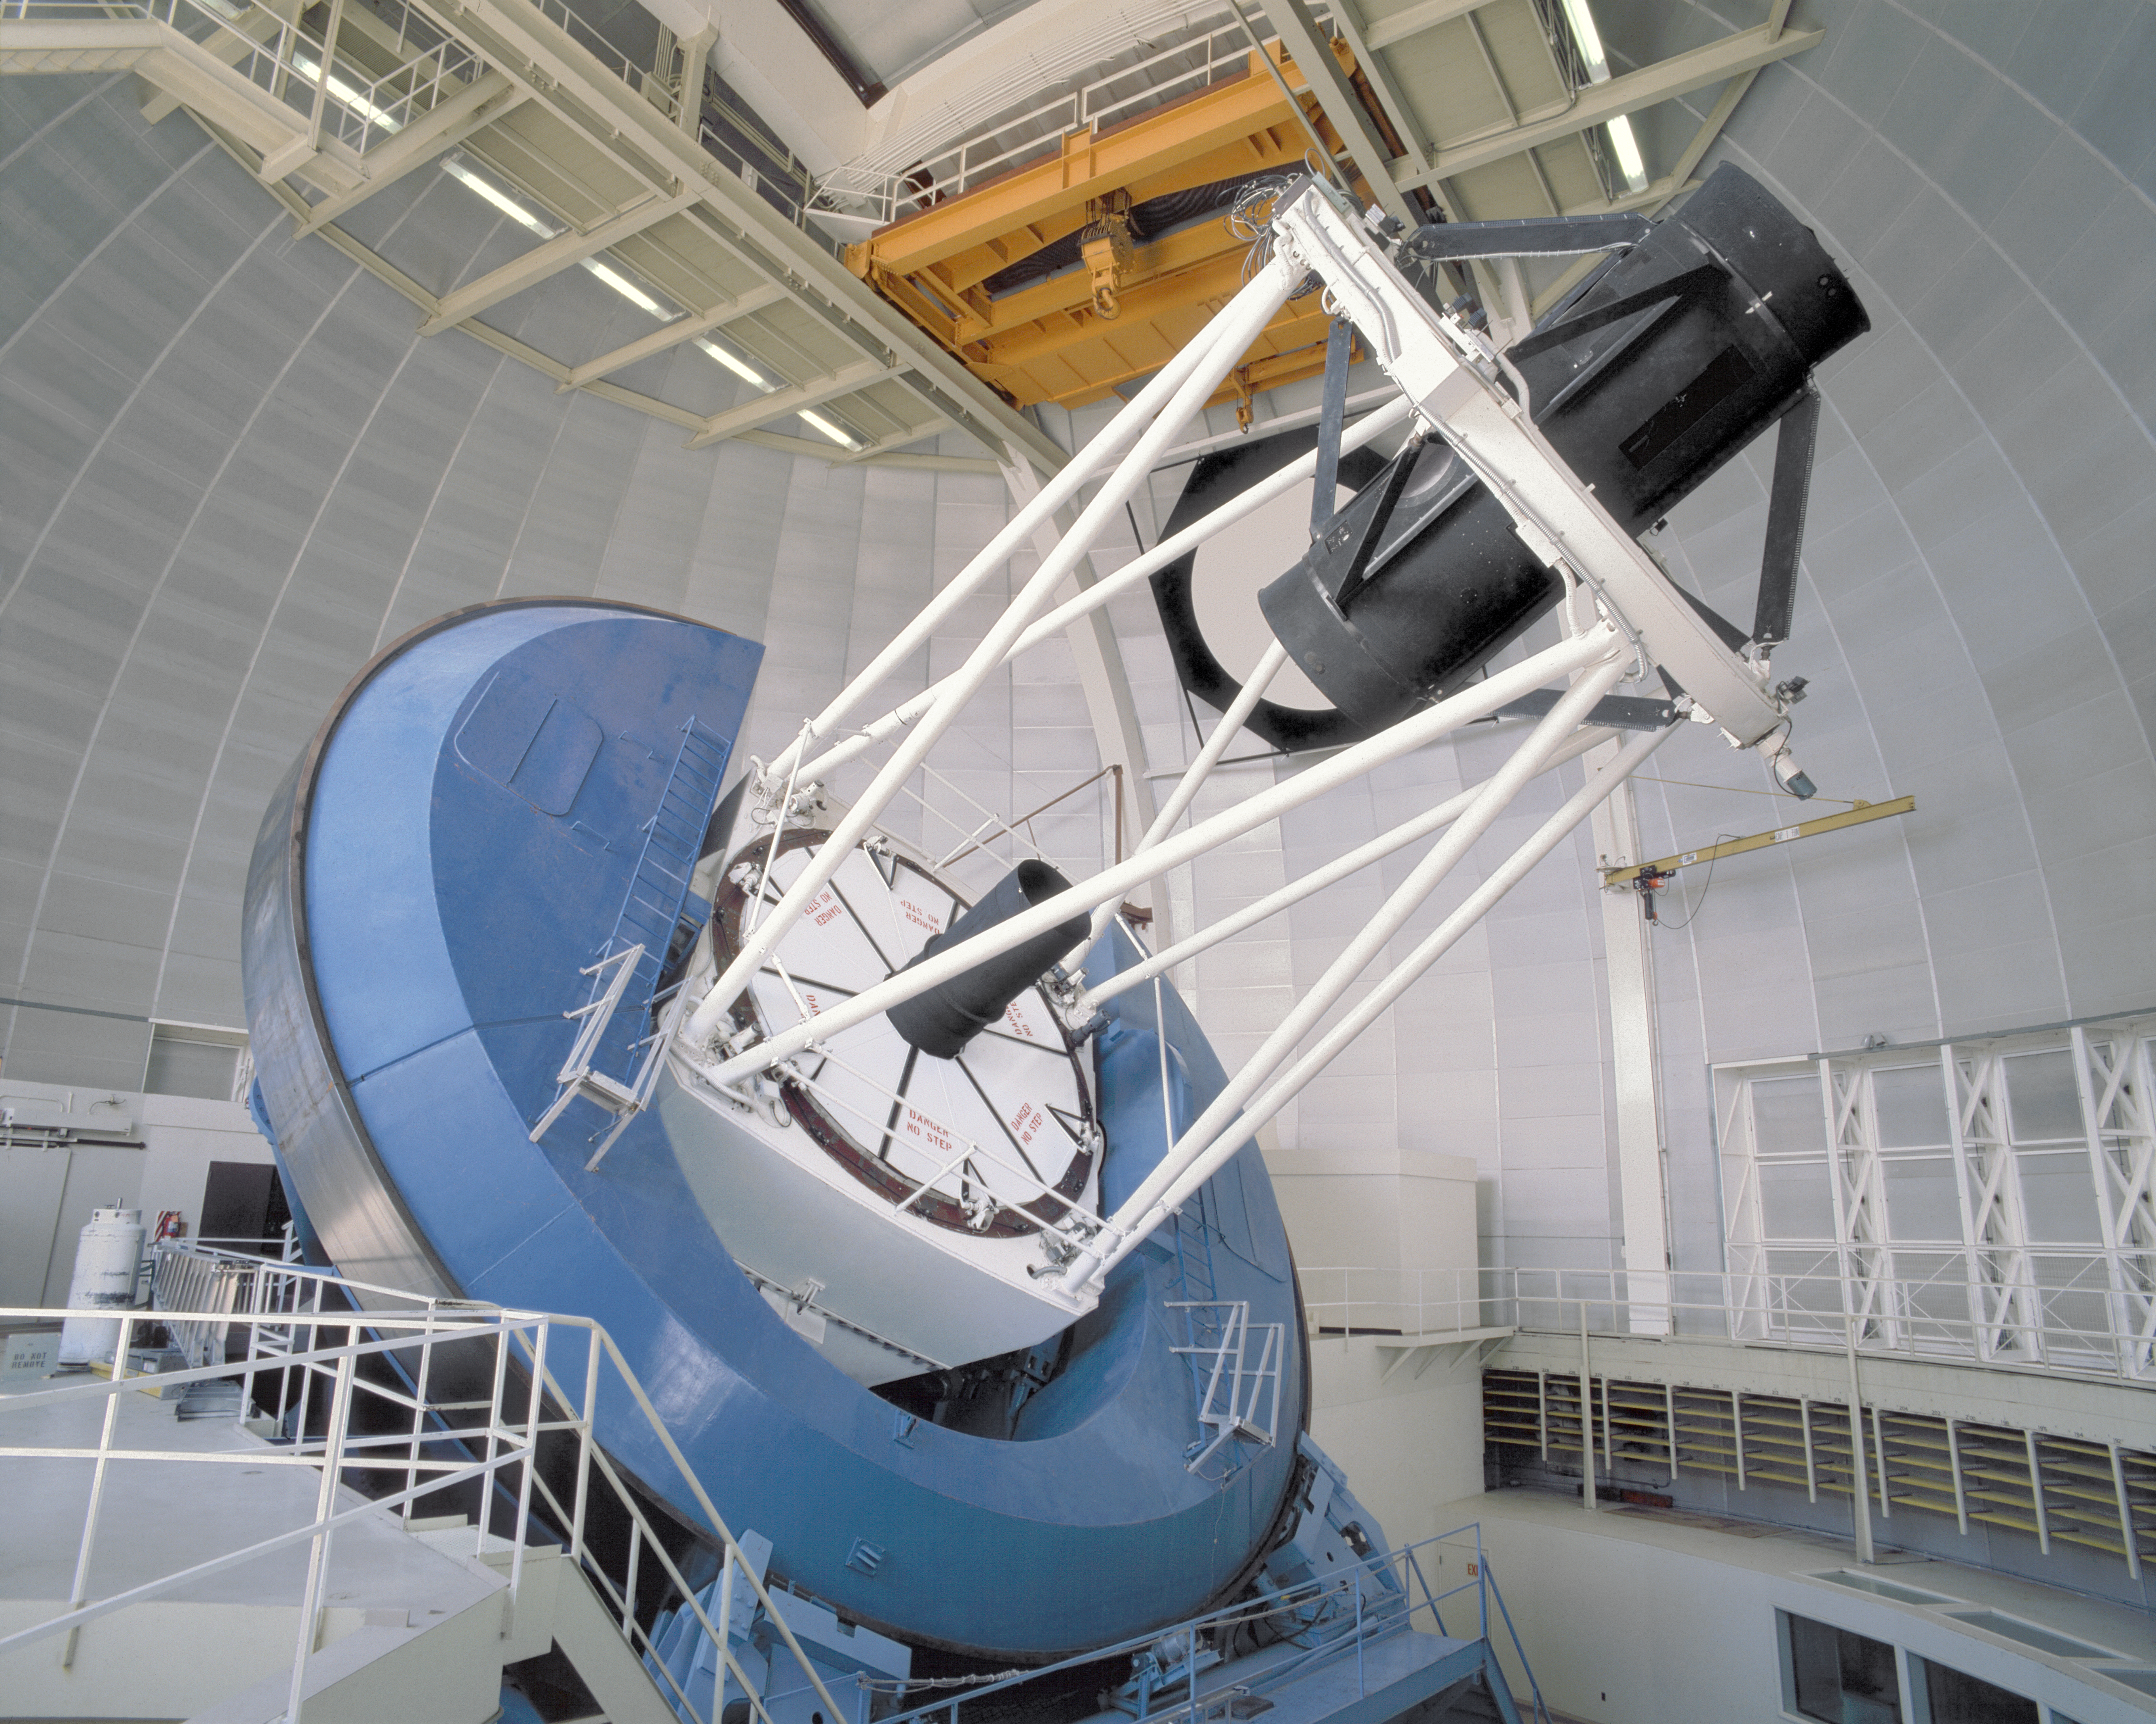

Mayall 4-meter telescope

The Kitt Peak National Observatory's Mayall 4-meter telescope, in the year 2001, showing the new-style primary mirror covers.

Credit: NOIRLab/NSF/AURA